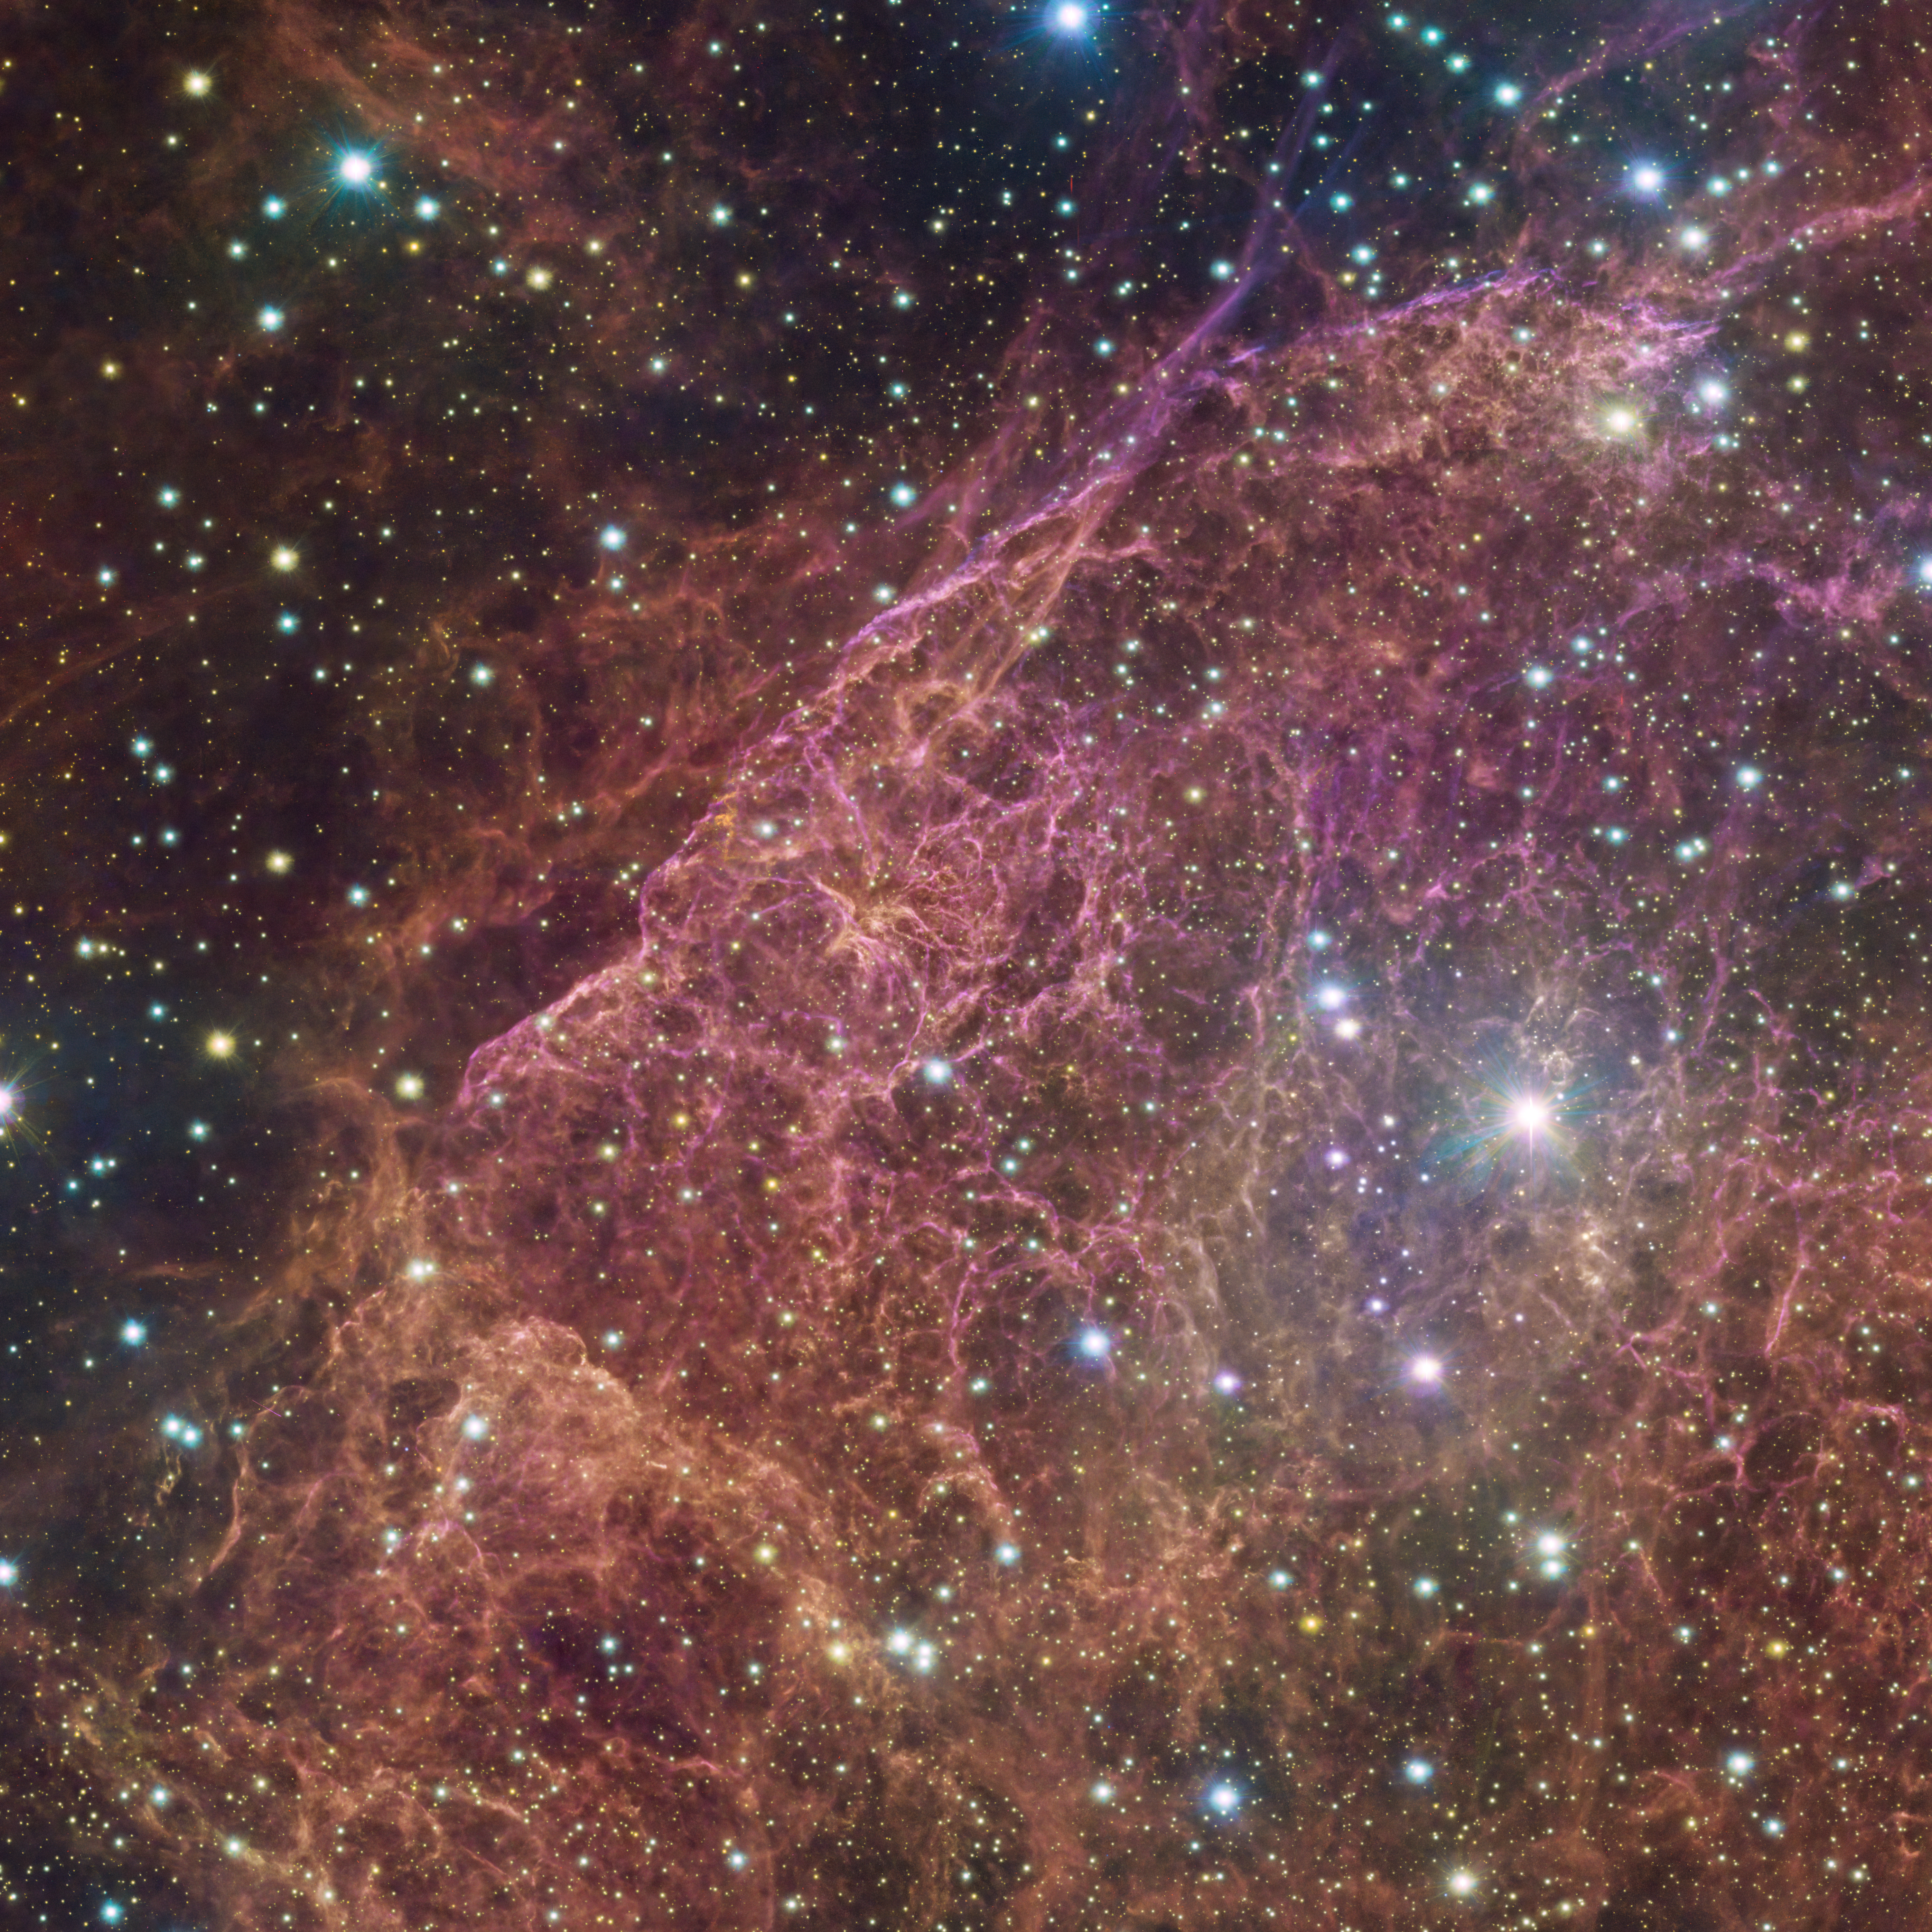

Giant cosmic networks

Sometimes dramatic events are needed to create something stunning. This beautiful structure of filaments and clouds in the southern constellation of Vela are all that remains of a massive star that died in a powerful explosion known as supernova. This is a small section of a larger image taken using the wide-field camera OmegaCAM at the VLT Survey Telescope (VST). Hosted at ESO’s Paranal Observatory in the Chilean desert, the VST is one of the best telescopes in the world to take large images of the sky in visible light.

Even though bright stars populate this image, it's hard to not be captivated by the pink gaseous clouds filling up the frame. Some tiny, others thicker, the filaments stretch outwards like tentacles. As they intertwine and cling together, an intricate network is formed which mixes with blurred clouds. But how did they come to be like this?

Around 11 000 years ago, a massive star exploded as a supernova, ejecting its outer layers. The explosion also generated shock waves which traveled outwards, compressing the gas around the star and creating the intricate network visible in the image. The result of such explosions are called supernova remnants. At 800 light years away from Earth, the Vela supernova remnant is one of the closest known to us.

Credit: ESO/VPHAS+ team. Acknowledgement: Cambridge Astronomical Survey Unit